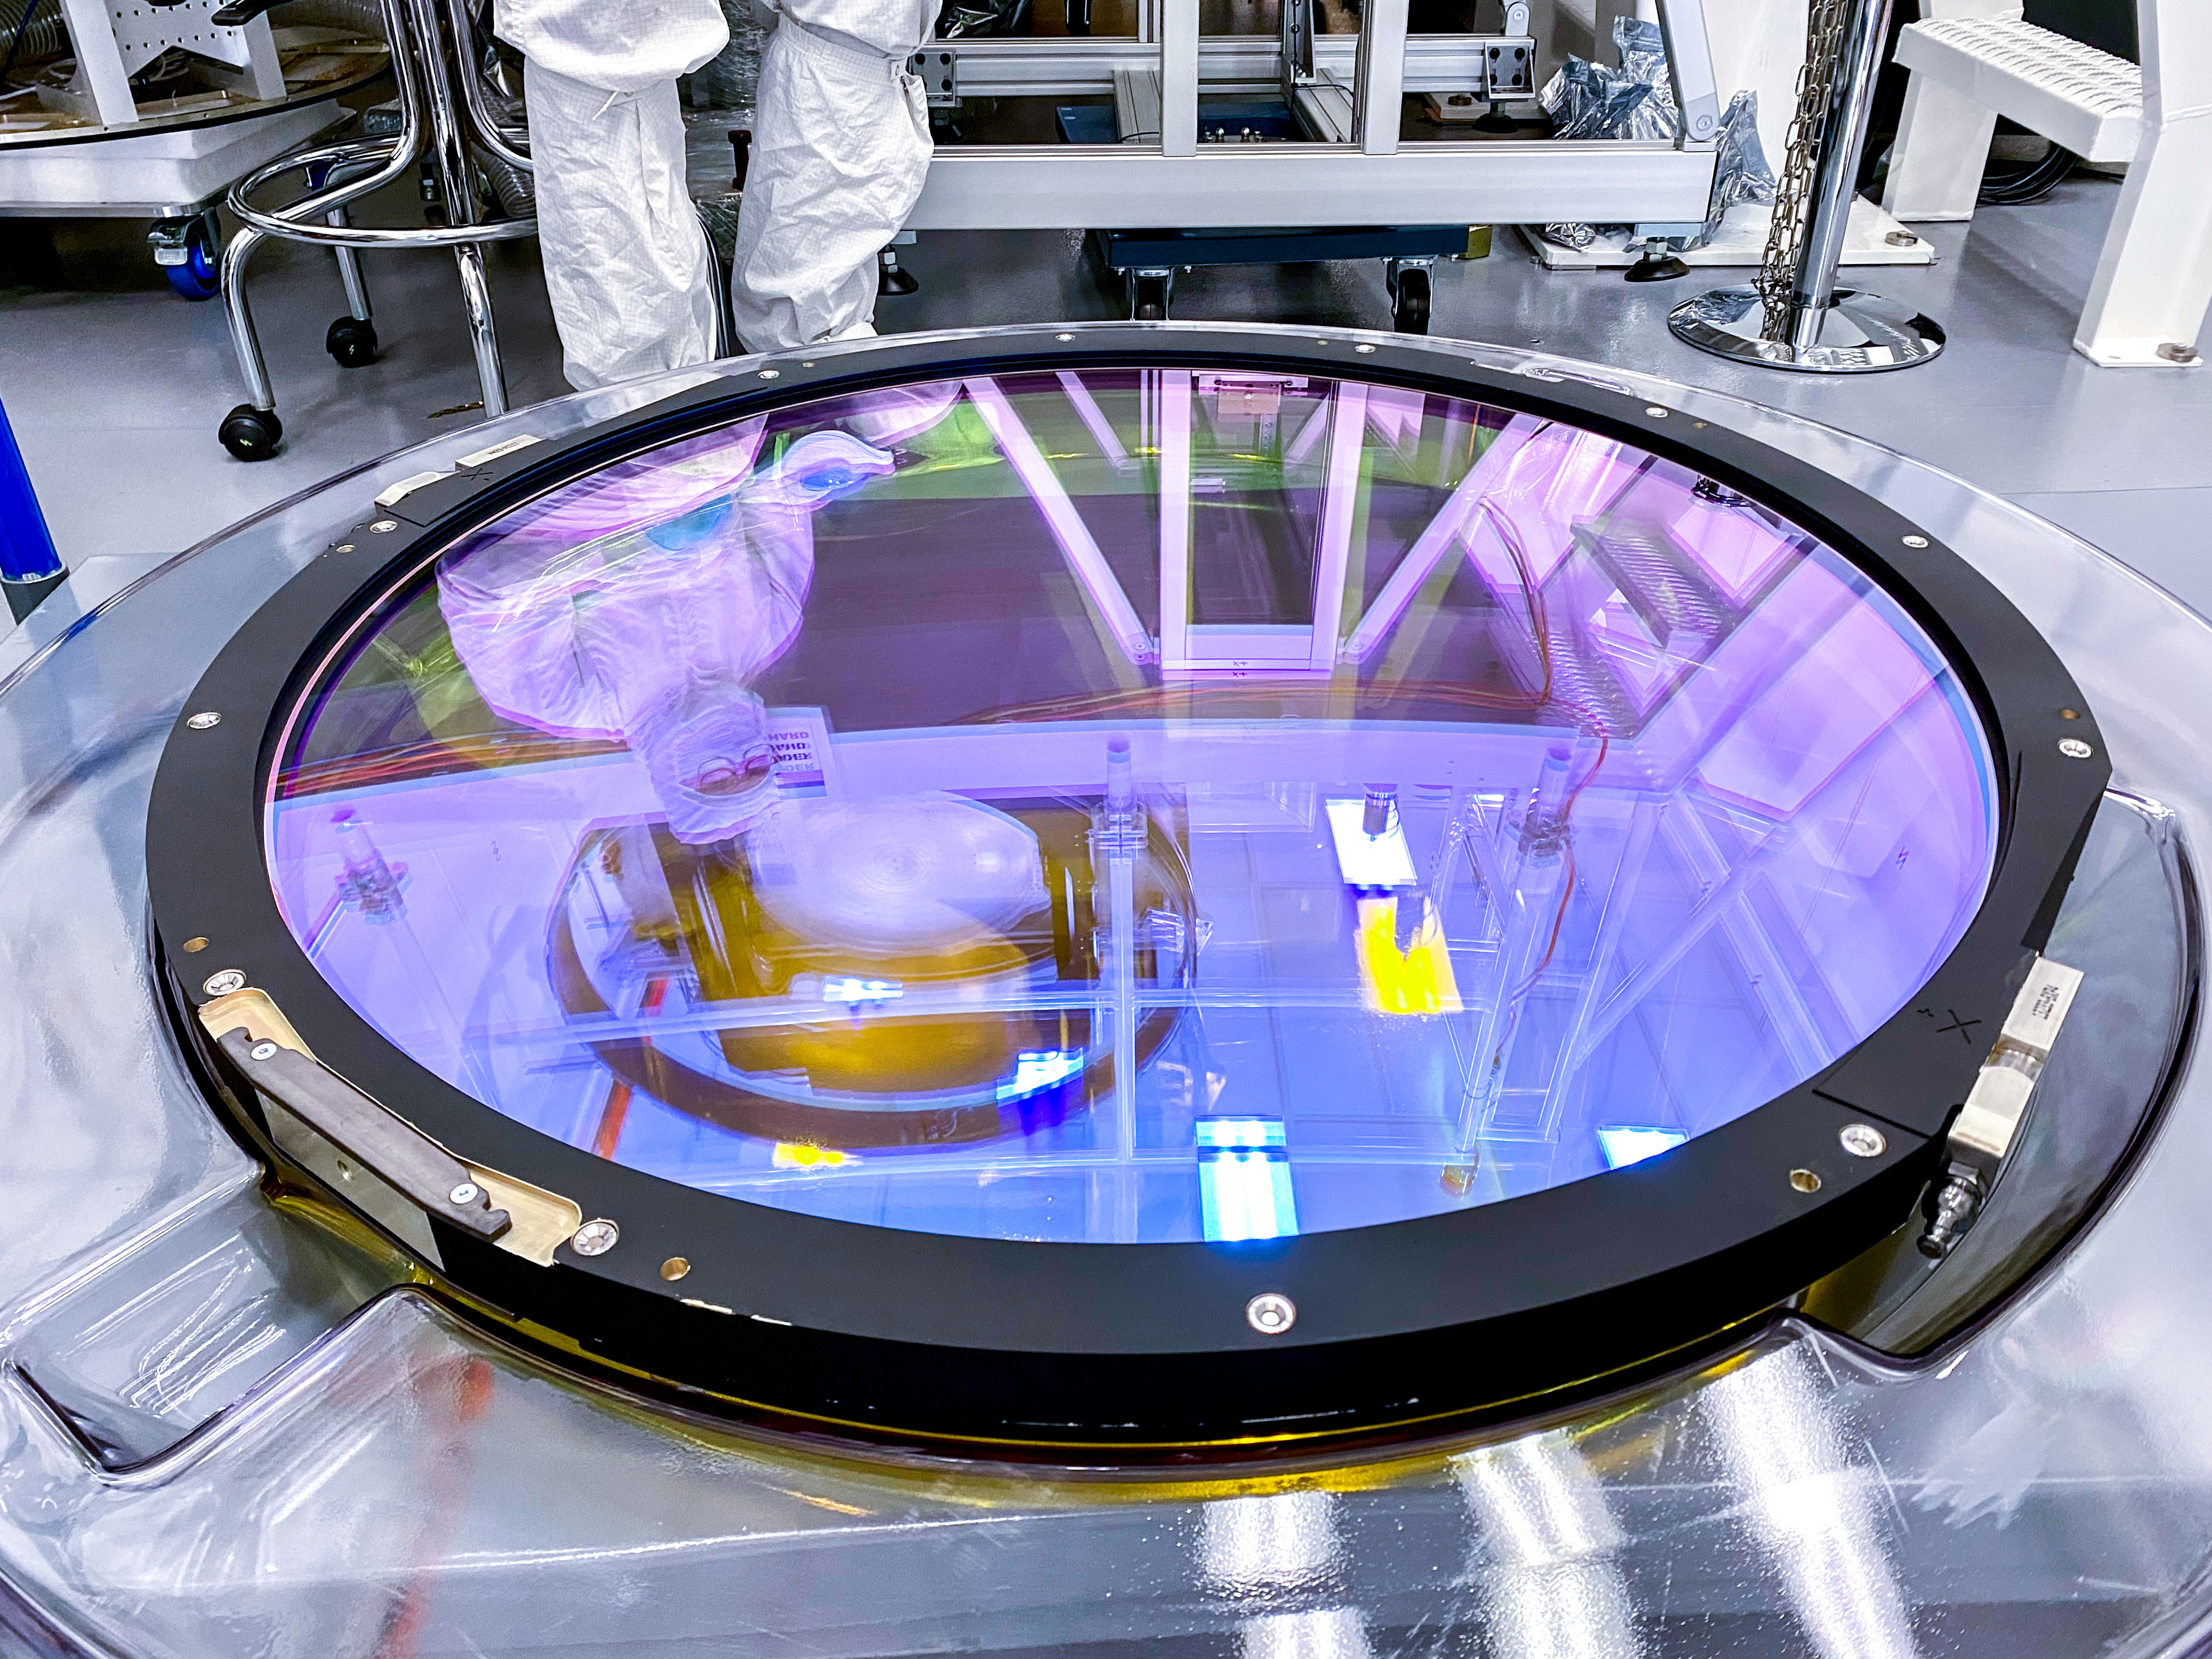

LSST r-band Optical Filter Assembly

The LSST r-band optical filter assembly gets inspected and documented in the IR-2 clean room.

Credit: Travis Lange/SLAC National Accelerator Laboratory